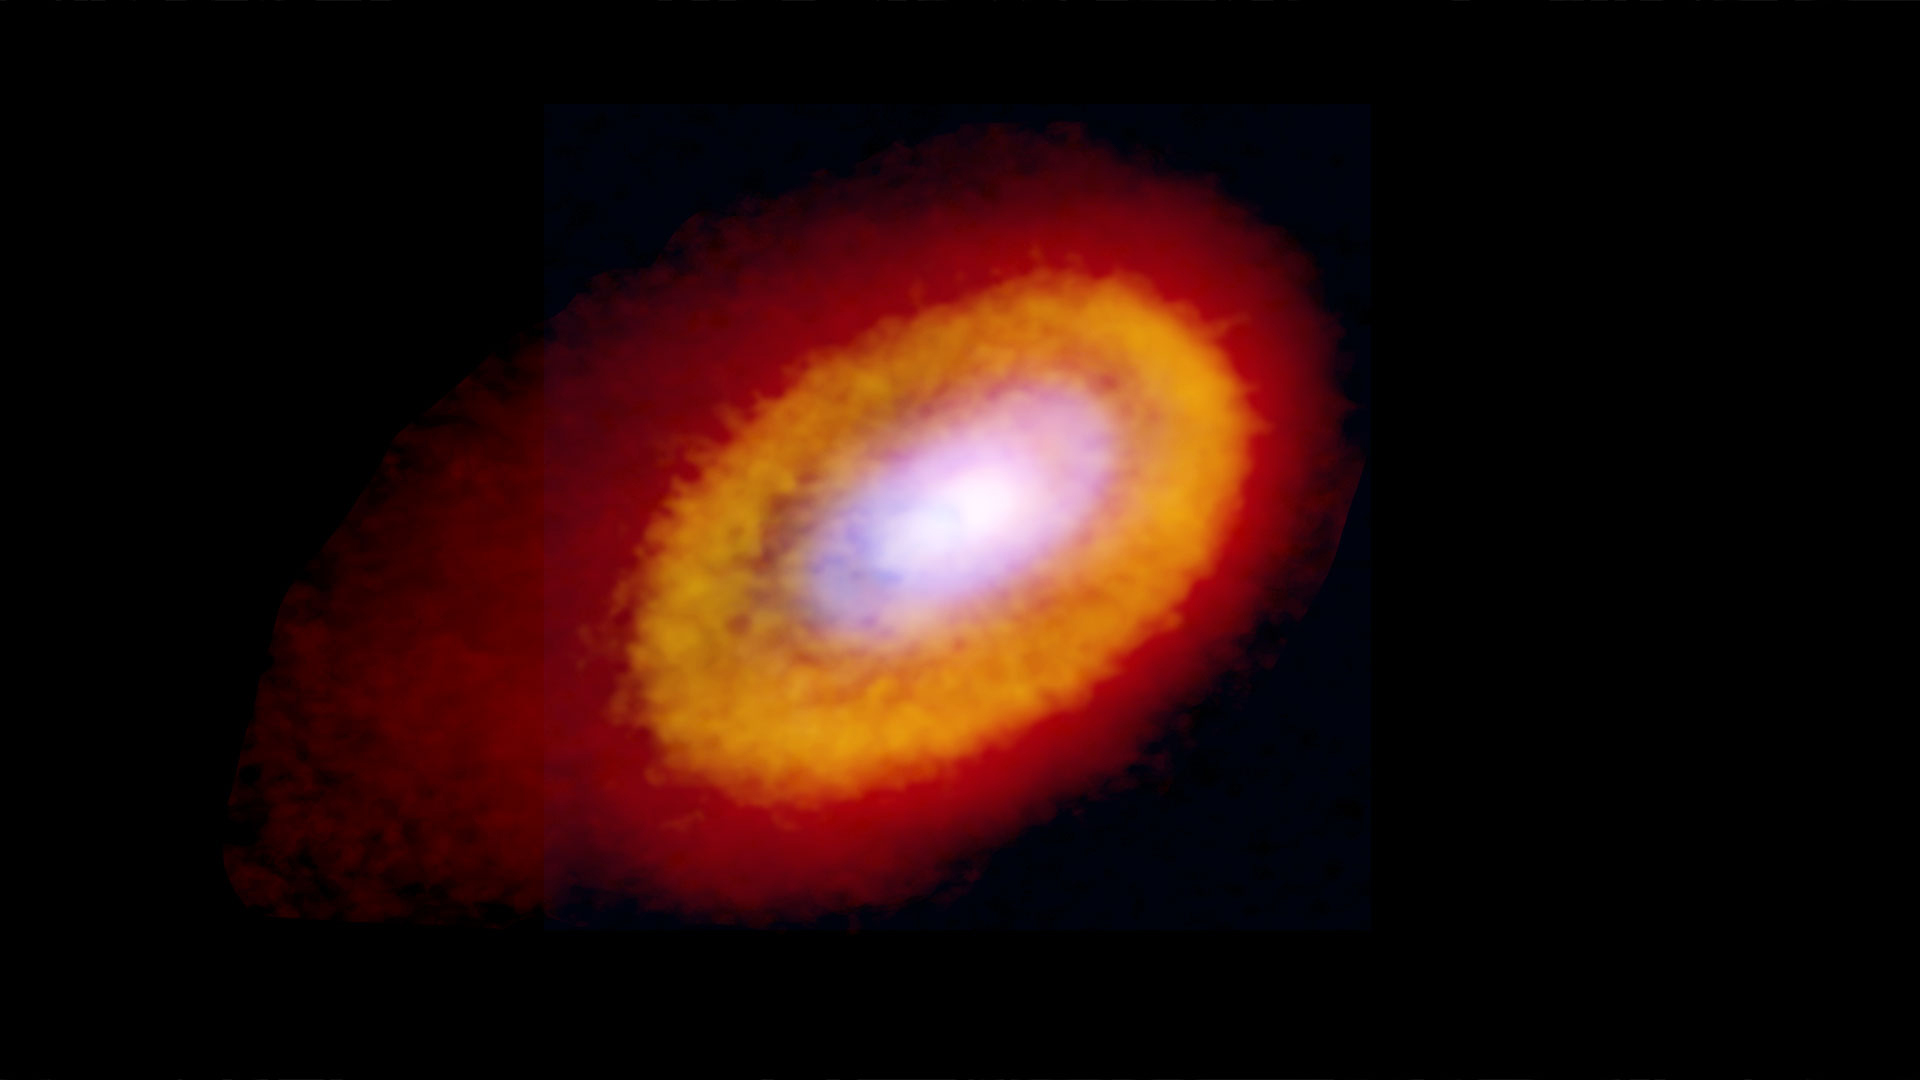

Elias 2-27 Dust and 13CO and C18O emissions composite image

Multiple molecular tracers helped scientists to better understand the gases present in the disk surrounding Elias 2-27. Visible in this composite are the 0.87mm dust continuum data (blue), C18O emission (yellow), and 13CO emission (red).

Credit: Teresa Paneque-Carreño/ Bill Saxton, NRAO/AUI/NSF